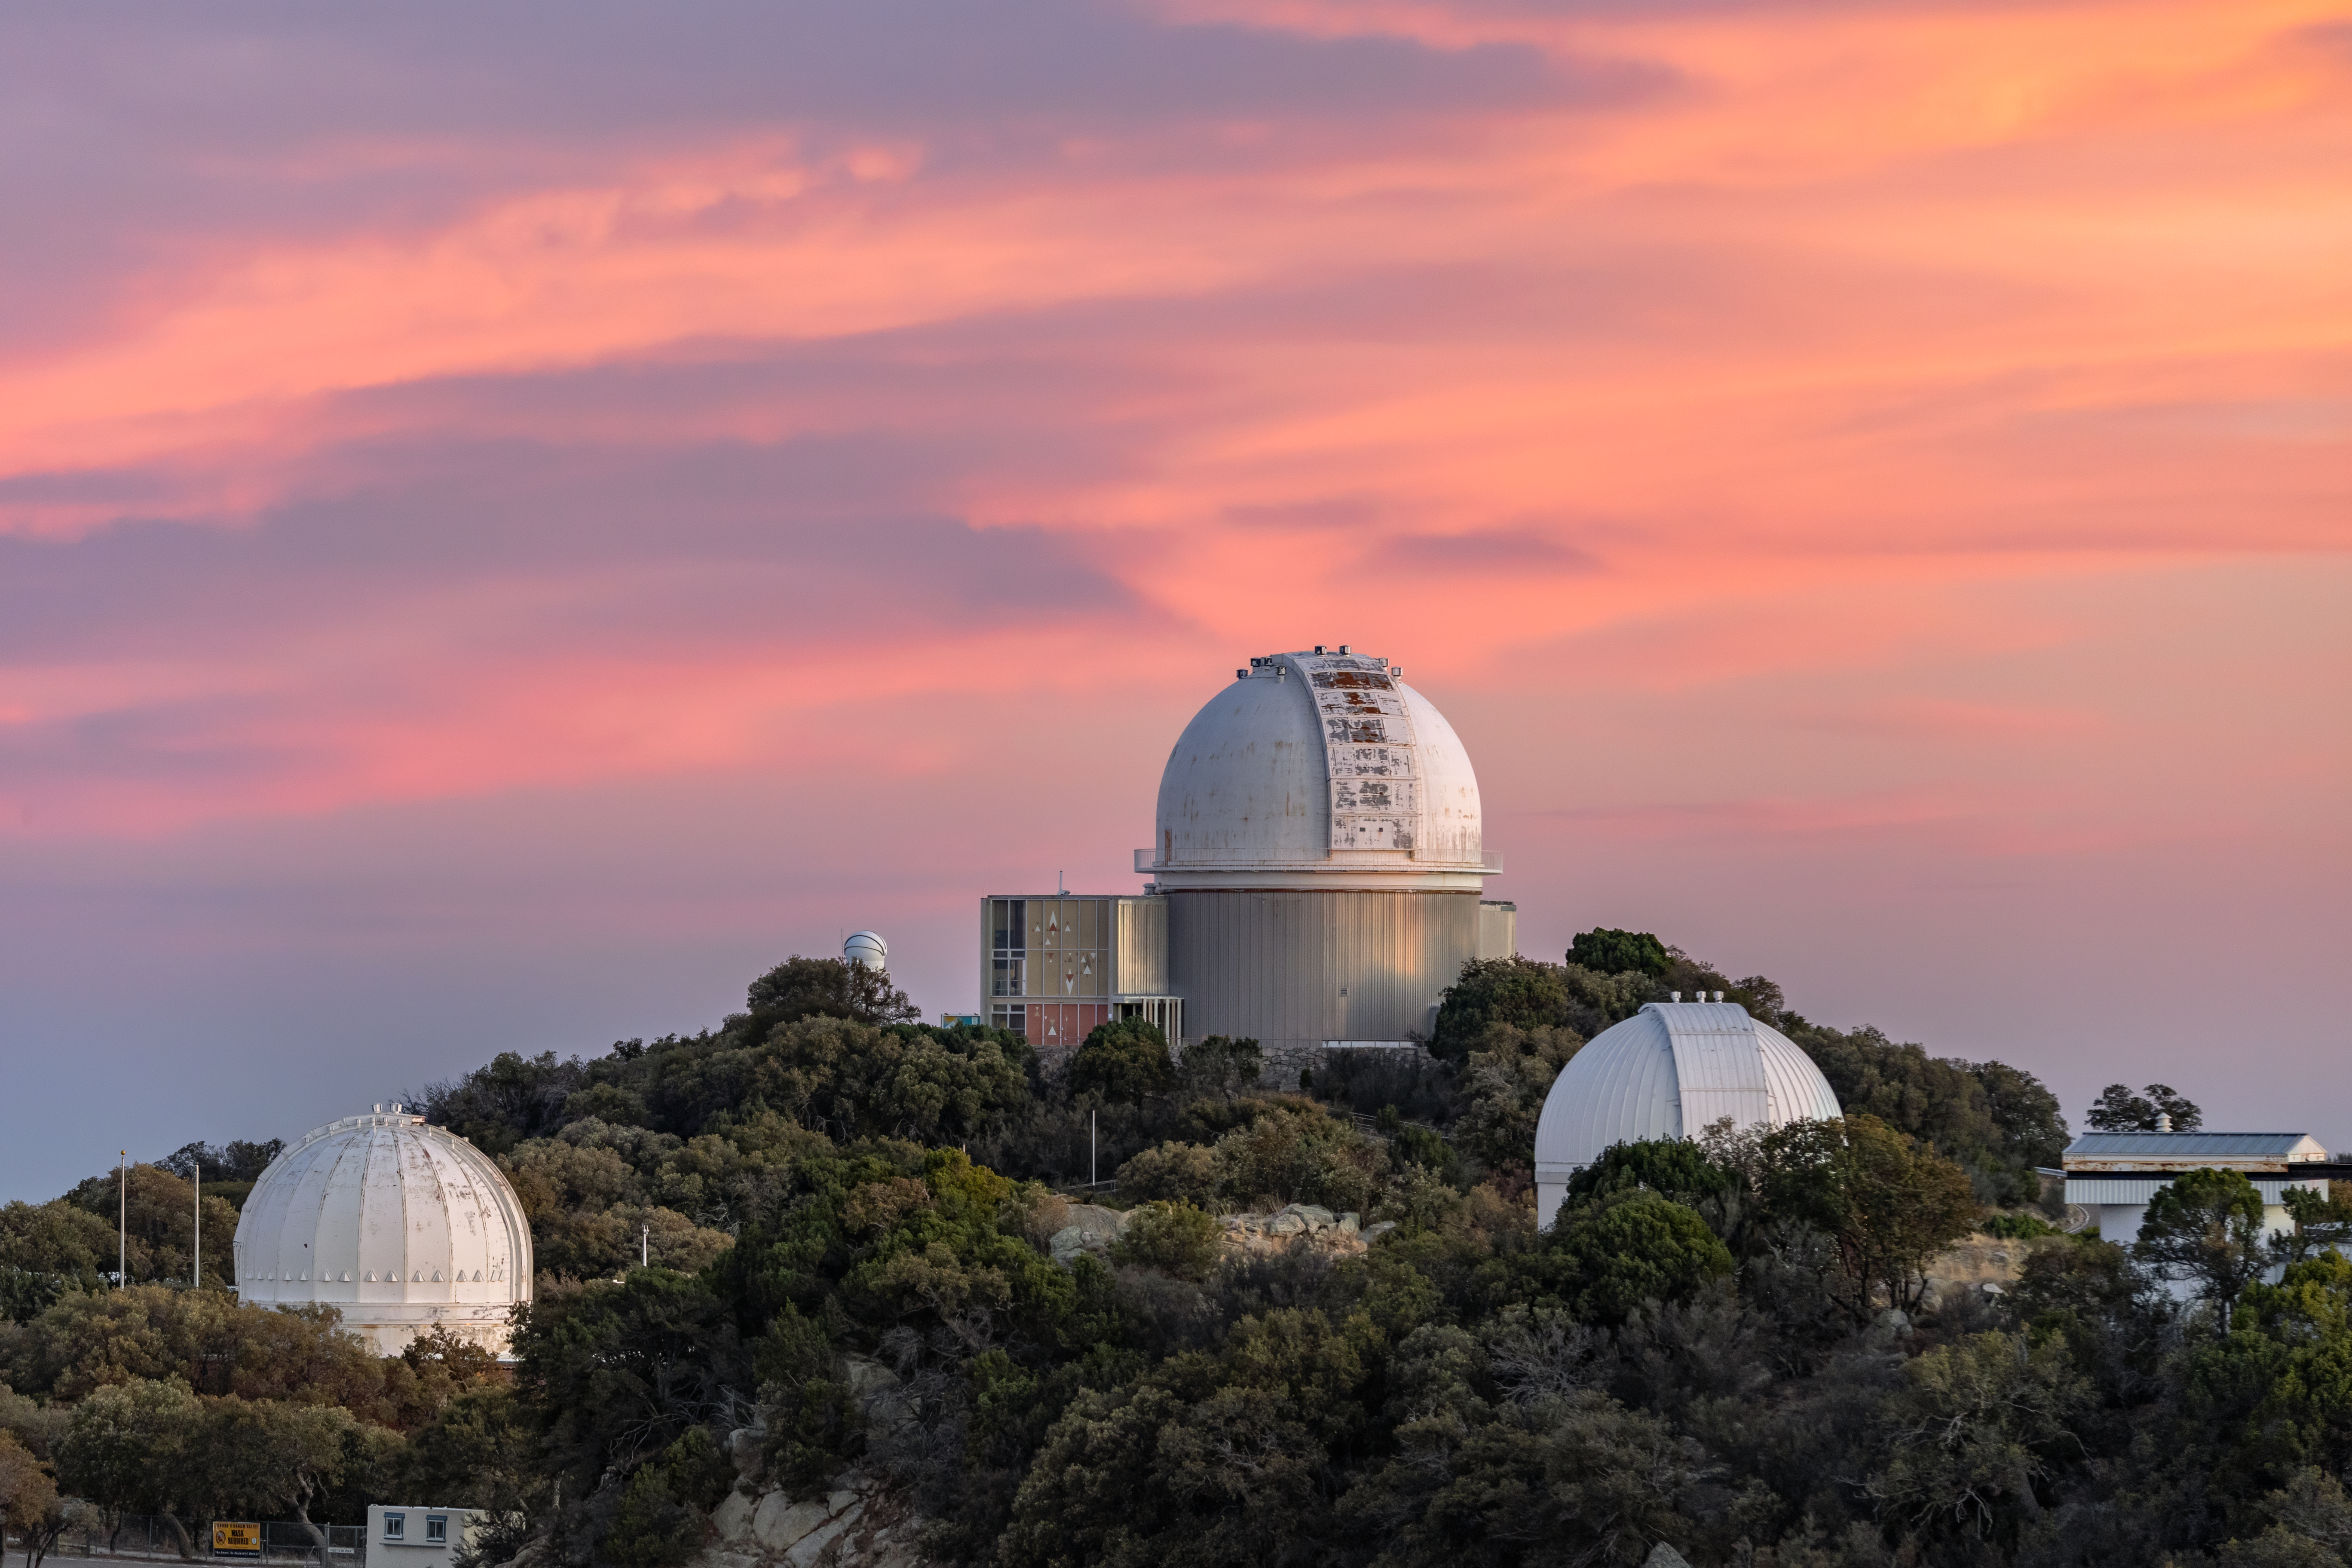

Sunset on Kitt Peak

Kitt Peak National Observatory enjoys a sunset sky in Arizona.

Credit: KPNO/NOIRLab/NSF/AURA/T. Slovinský